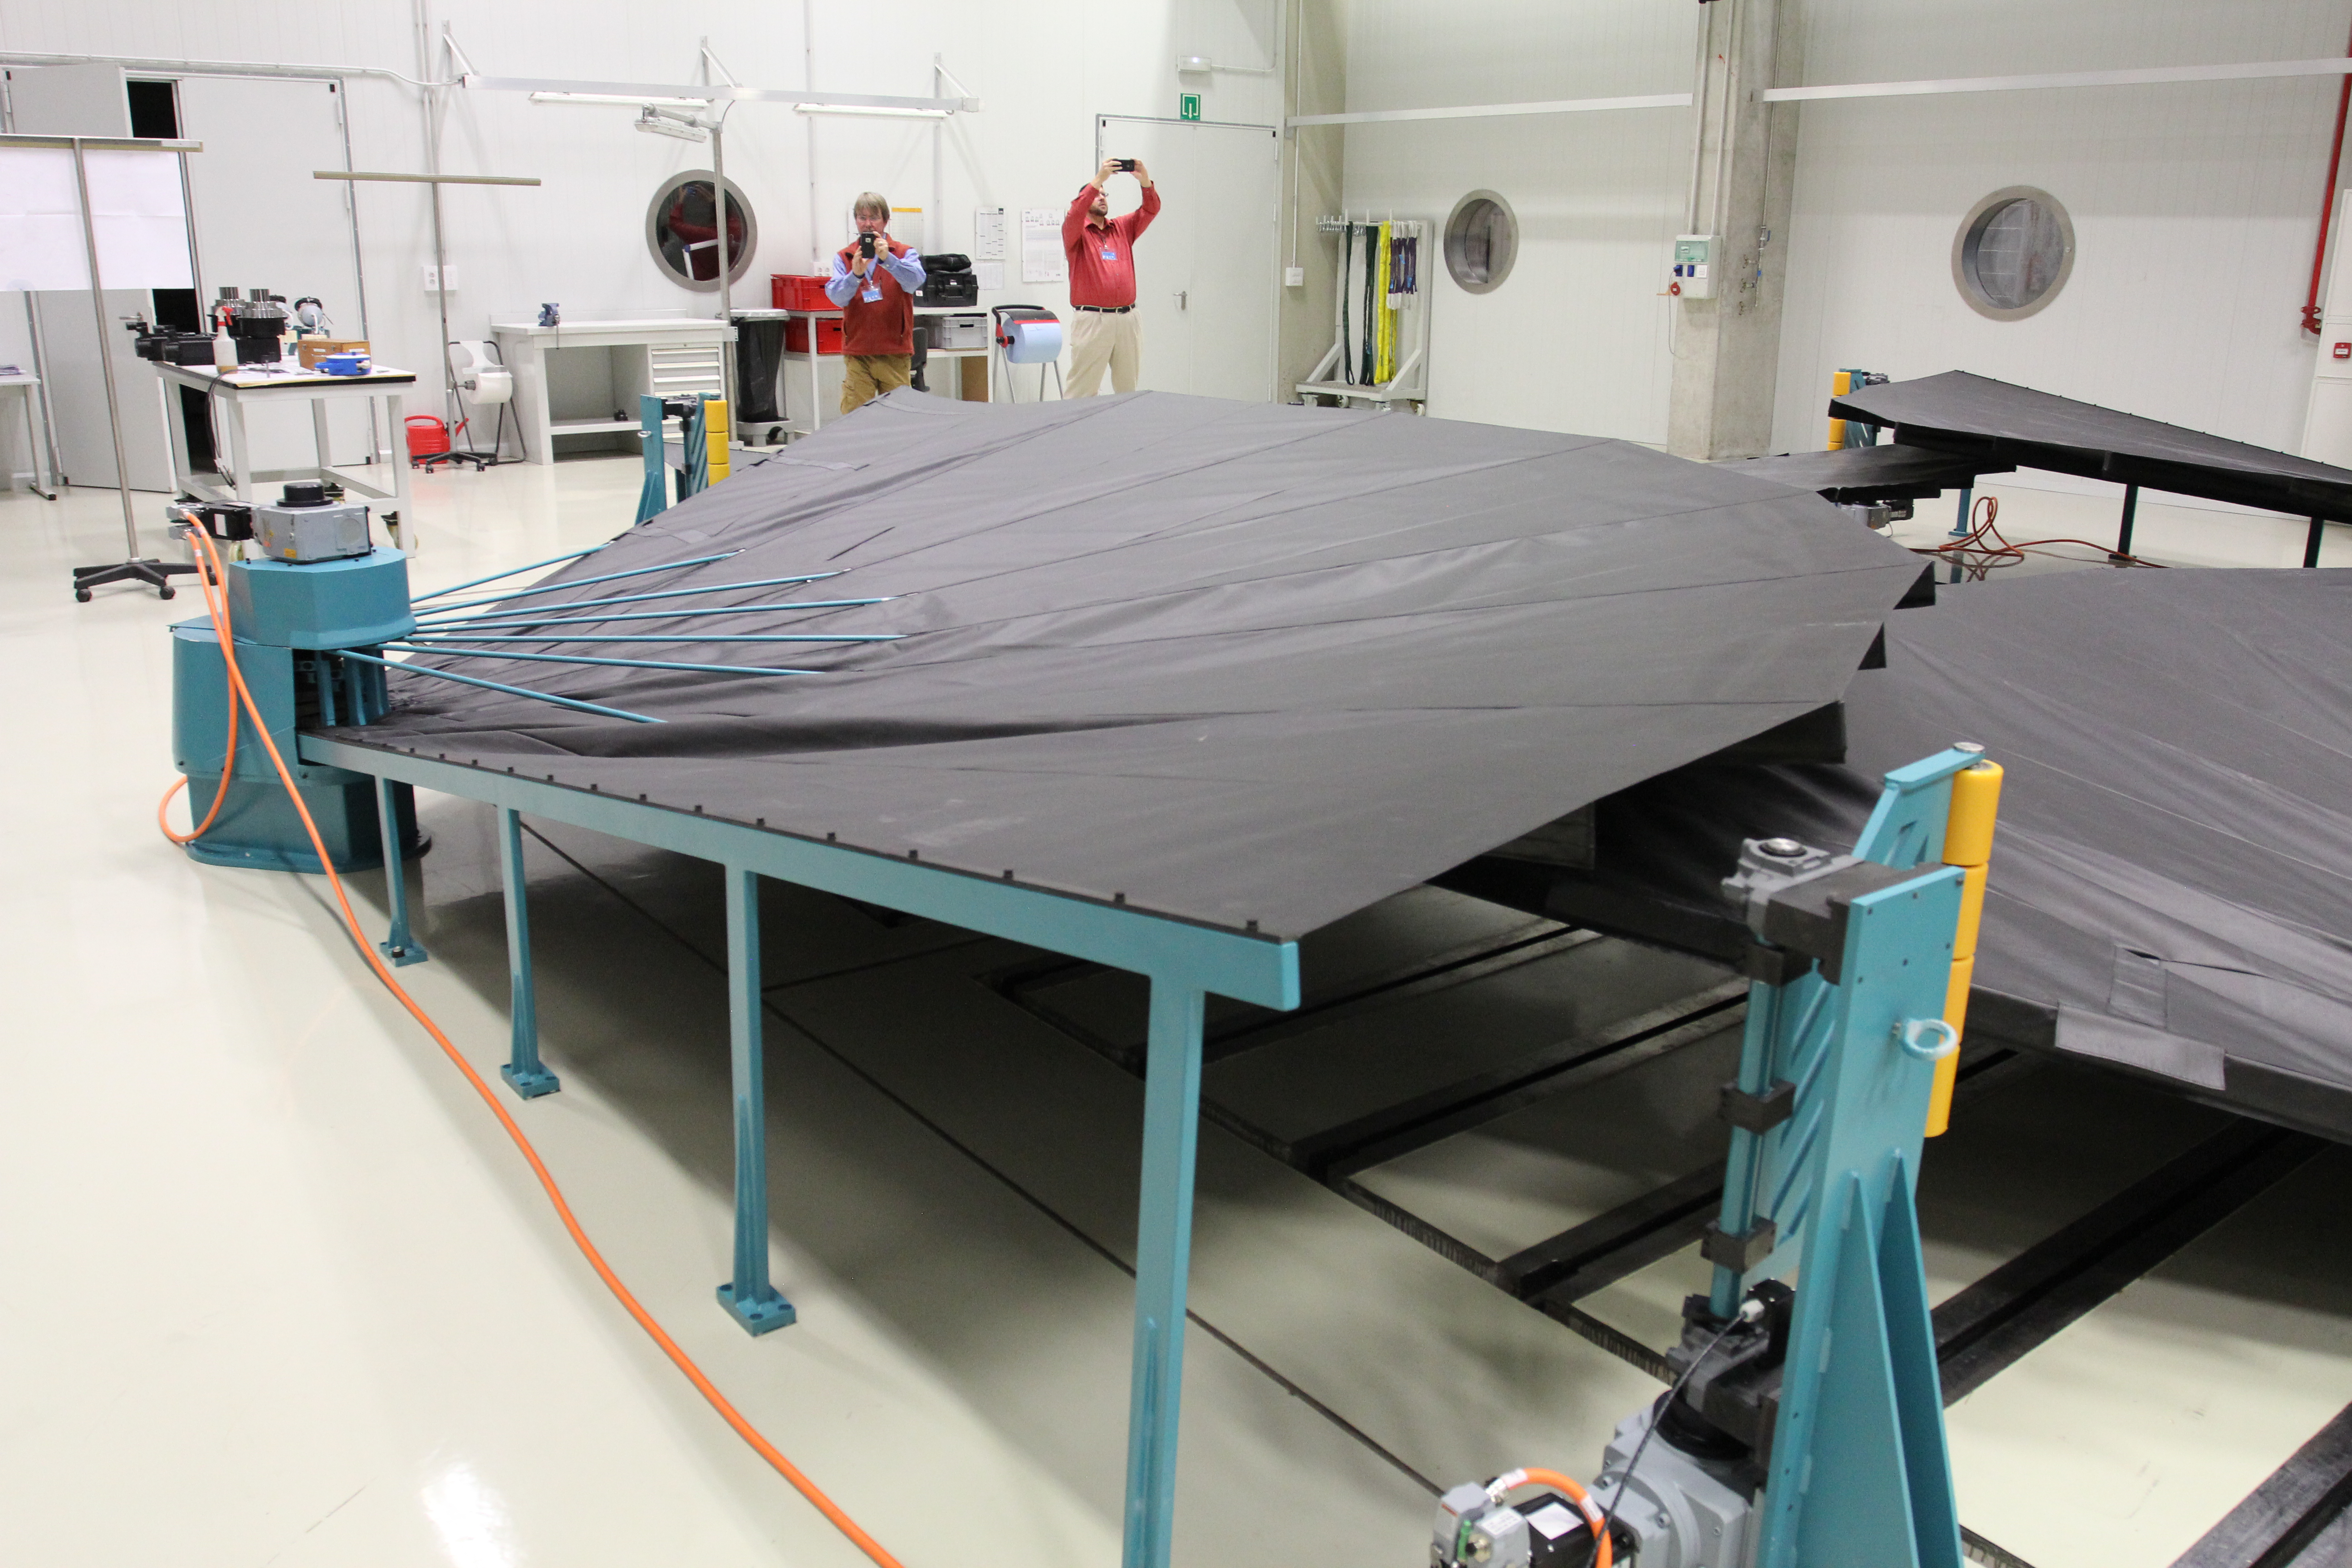

Site visit to Tekniker to inspect the mirror covers

Site visit to Tekniker, May 2017

Credit: Rubin Observatory/NSF/AURA